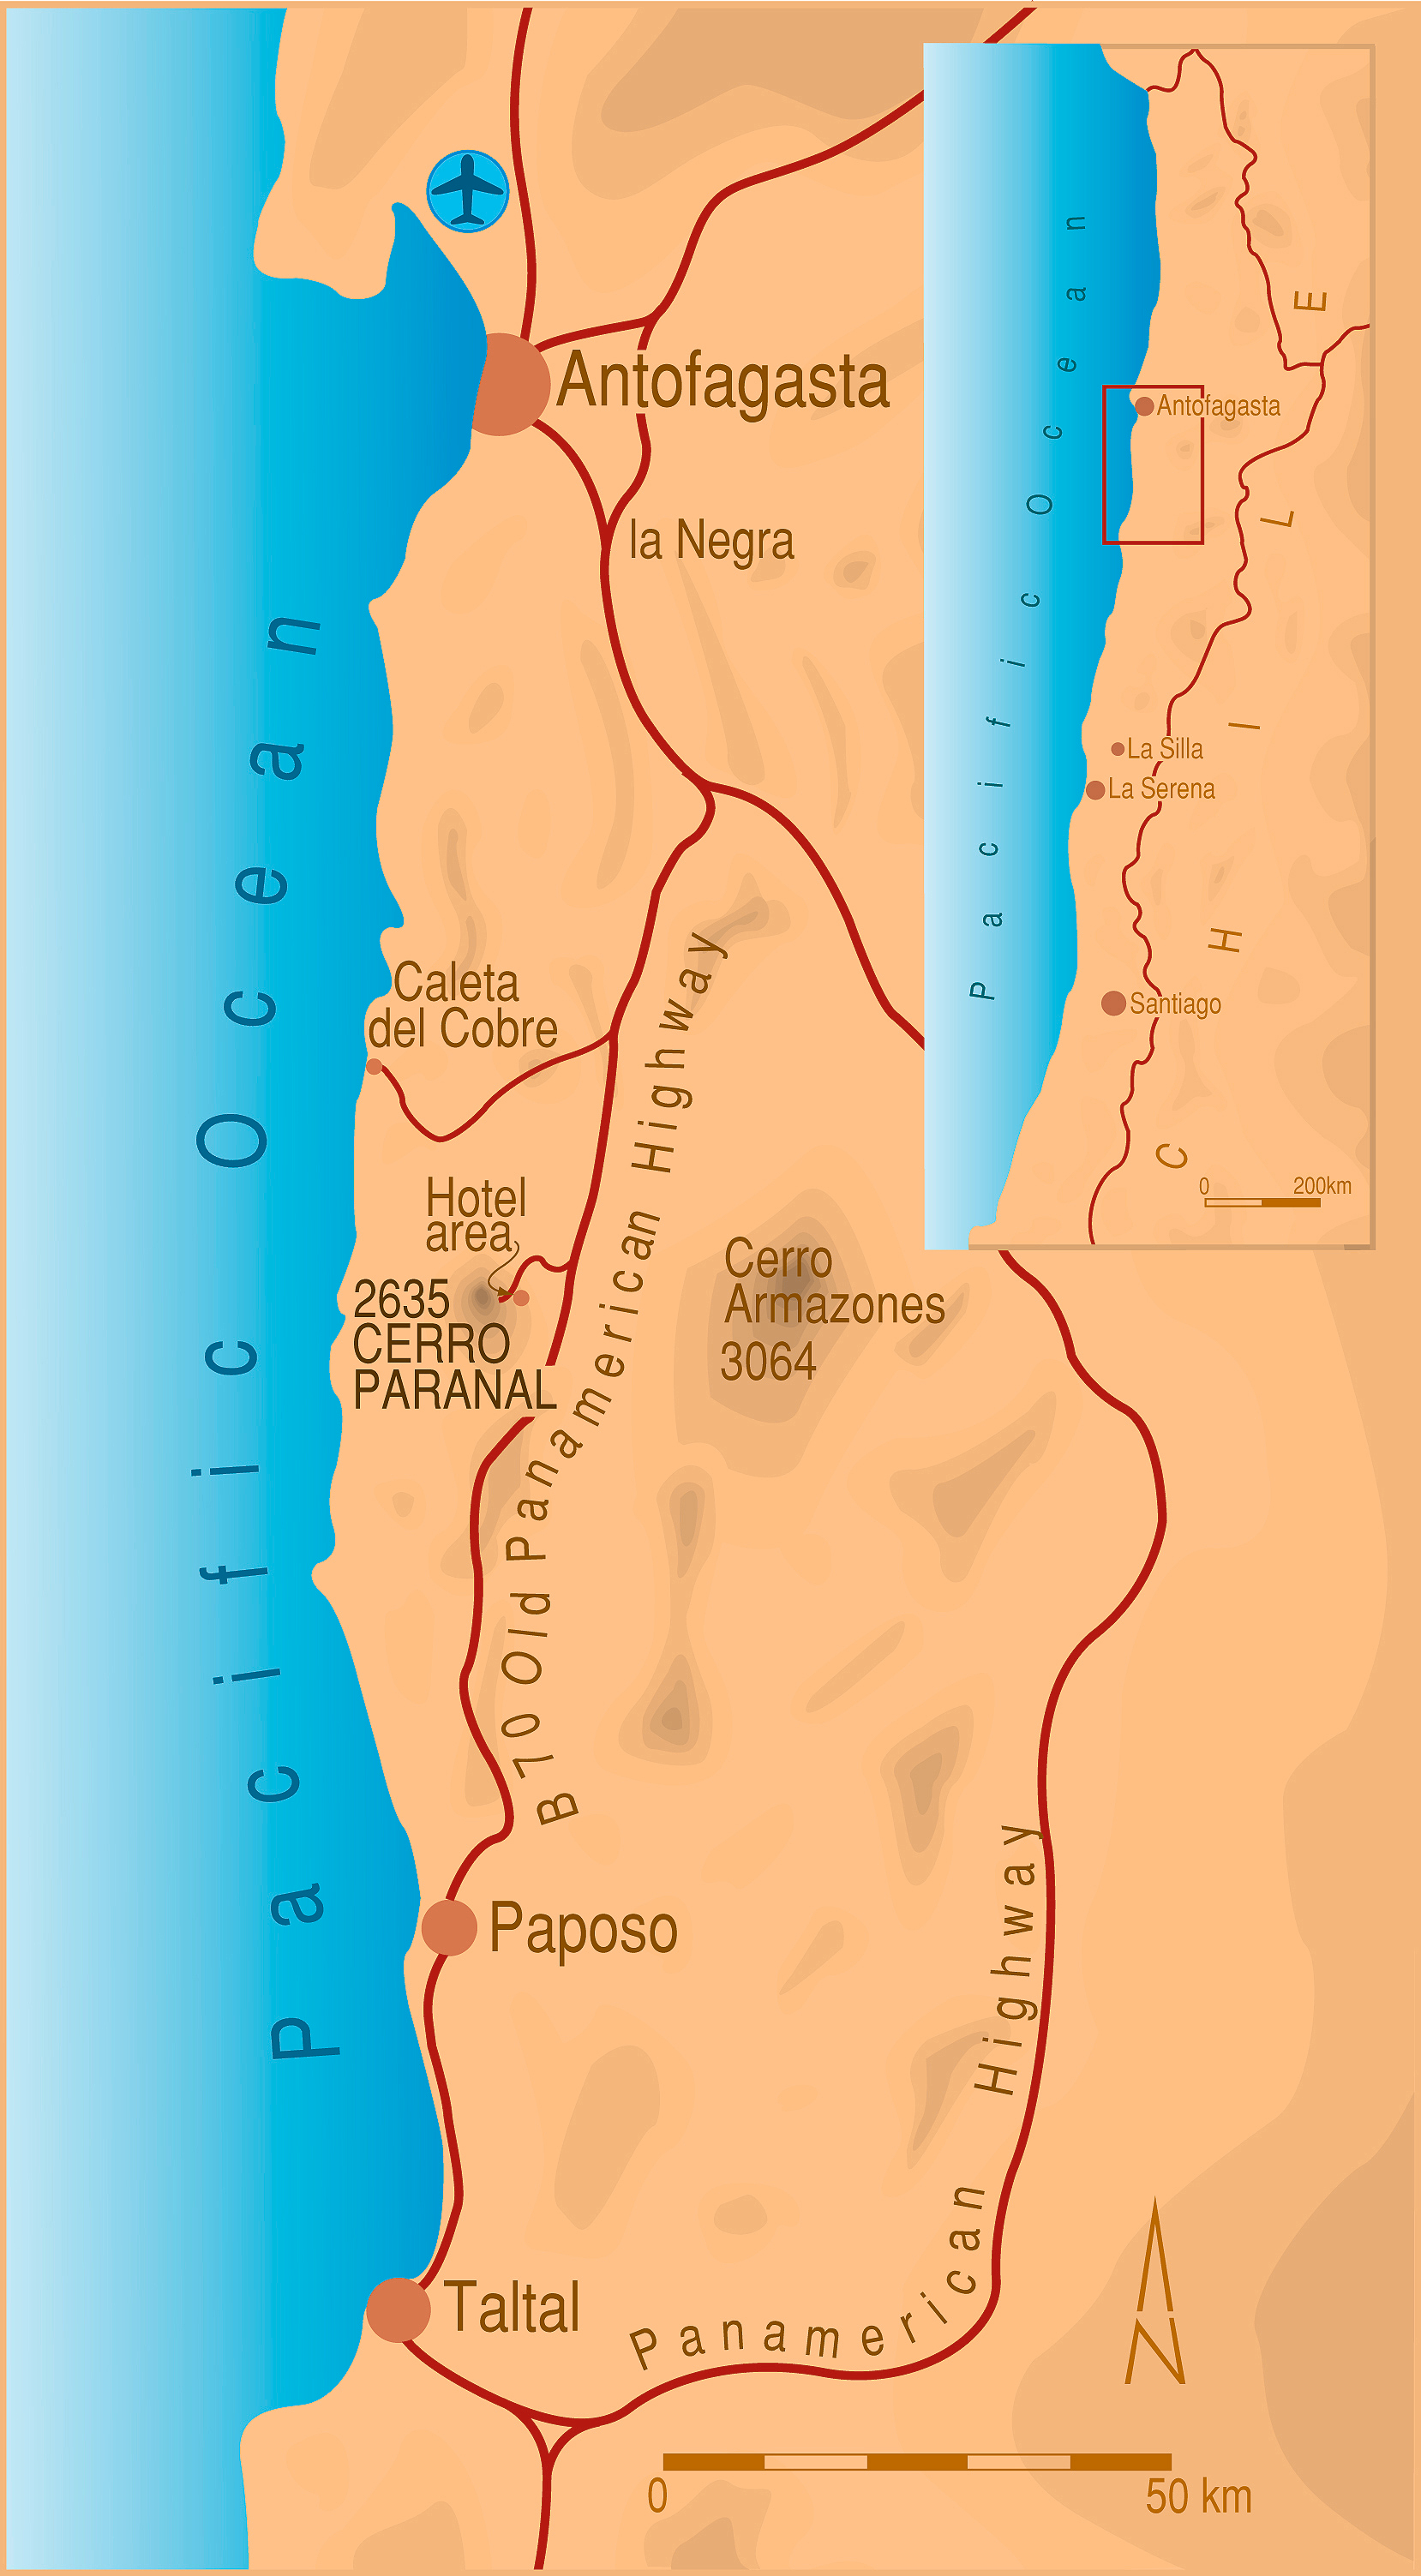

Cerro Paranal - the exceptional site for the VLT (1991)

Cerro Paranal is a 2,635-m high mountain, about 120 km south of the town of Antofagasta and 12 km inland from the Pacific Coast. It is situated in the middle of the Chilean Atacama desert, in what is believed to be the driest area on Earth. The geographical coordinates are 24o 40' S, 70o 25' W.

ESO had been searching for the best possible site for its new super telescope already since 1983. The Paranal mountain early became one of the candidate sites. The mountain and the surrounding area was donated to ESO by the Chilean Government in 1988 on the condition that ESO would indeed build the VLT Observatory there.

Following 8 years of extensive site testing and based on the excellent reports about the astronomical conditions at Paranal, the ESO Council decided to install the VLT at Paranal in December 1990. Indeed, this exceptional site offers up to 350 clear nights a year with unusually stable atmospheric conditions. Test observations have shown that, 15% of the time, local atmospheric turbulence spreads light from a star over an angle of less than 0.45 arcsec, allowing extremely sharp images to be obtained. Moreover, there is very little water vapour in the air over Paranal, greatly increasing the atmospheric transparency at infrared wavelengths. It is generally recognized as being the best, known site for an astronomical observatory in the southern hemisphere.

The construction work at Paranal began in 1991.

Credit: ESO